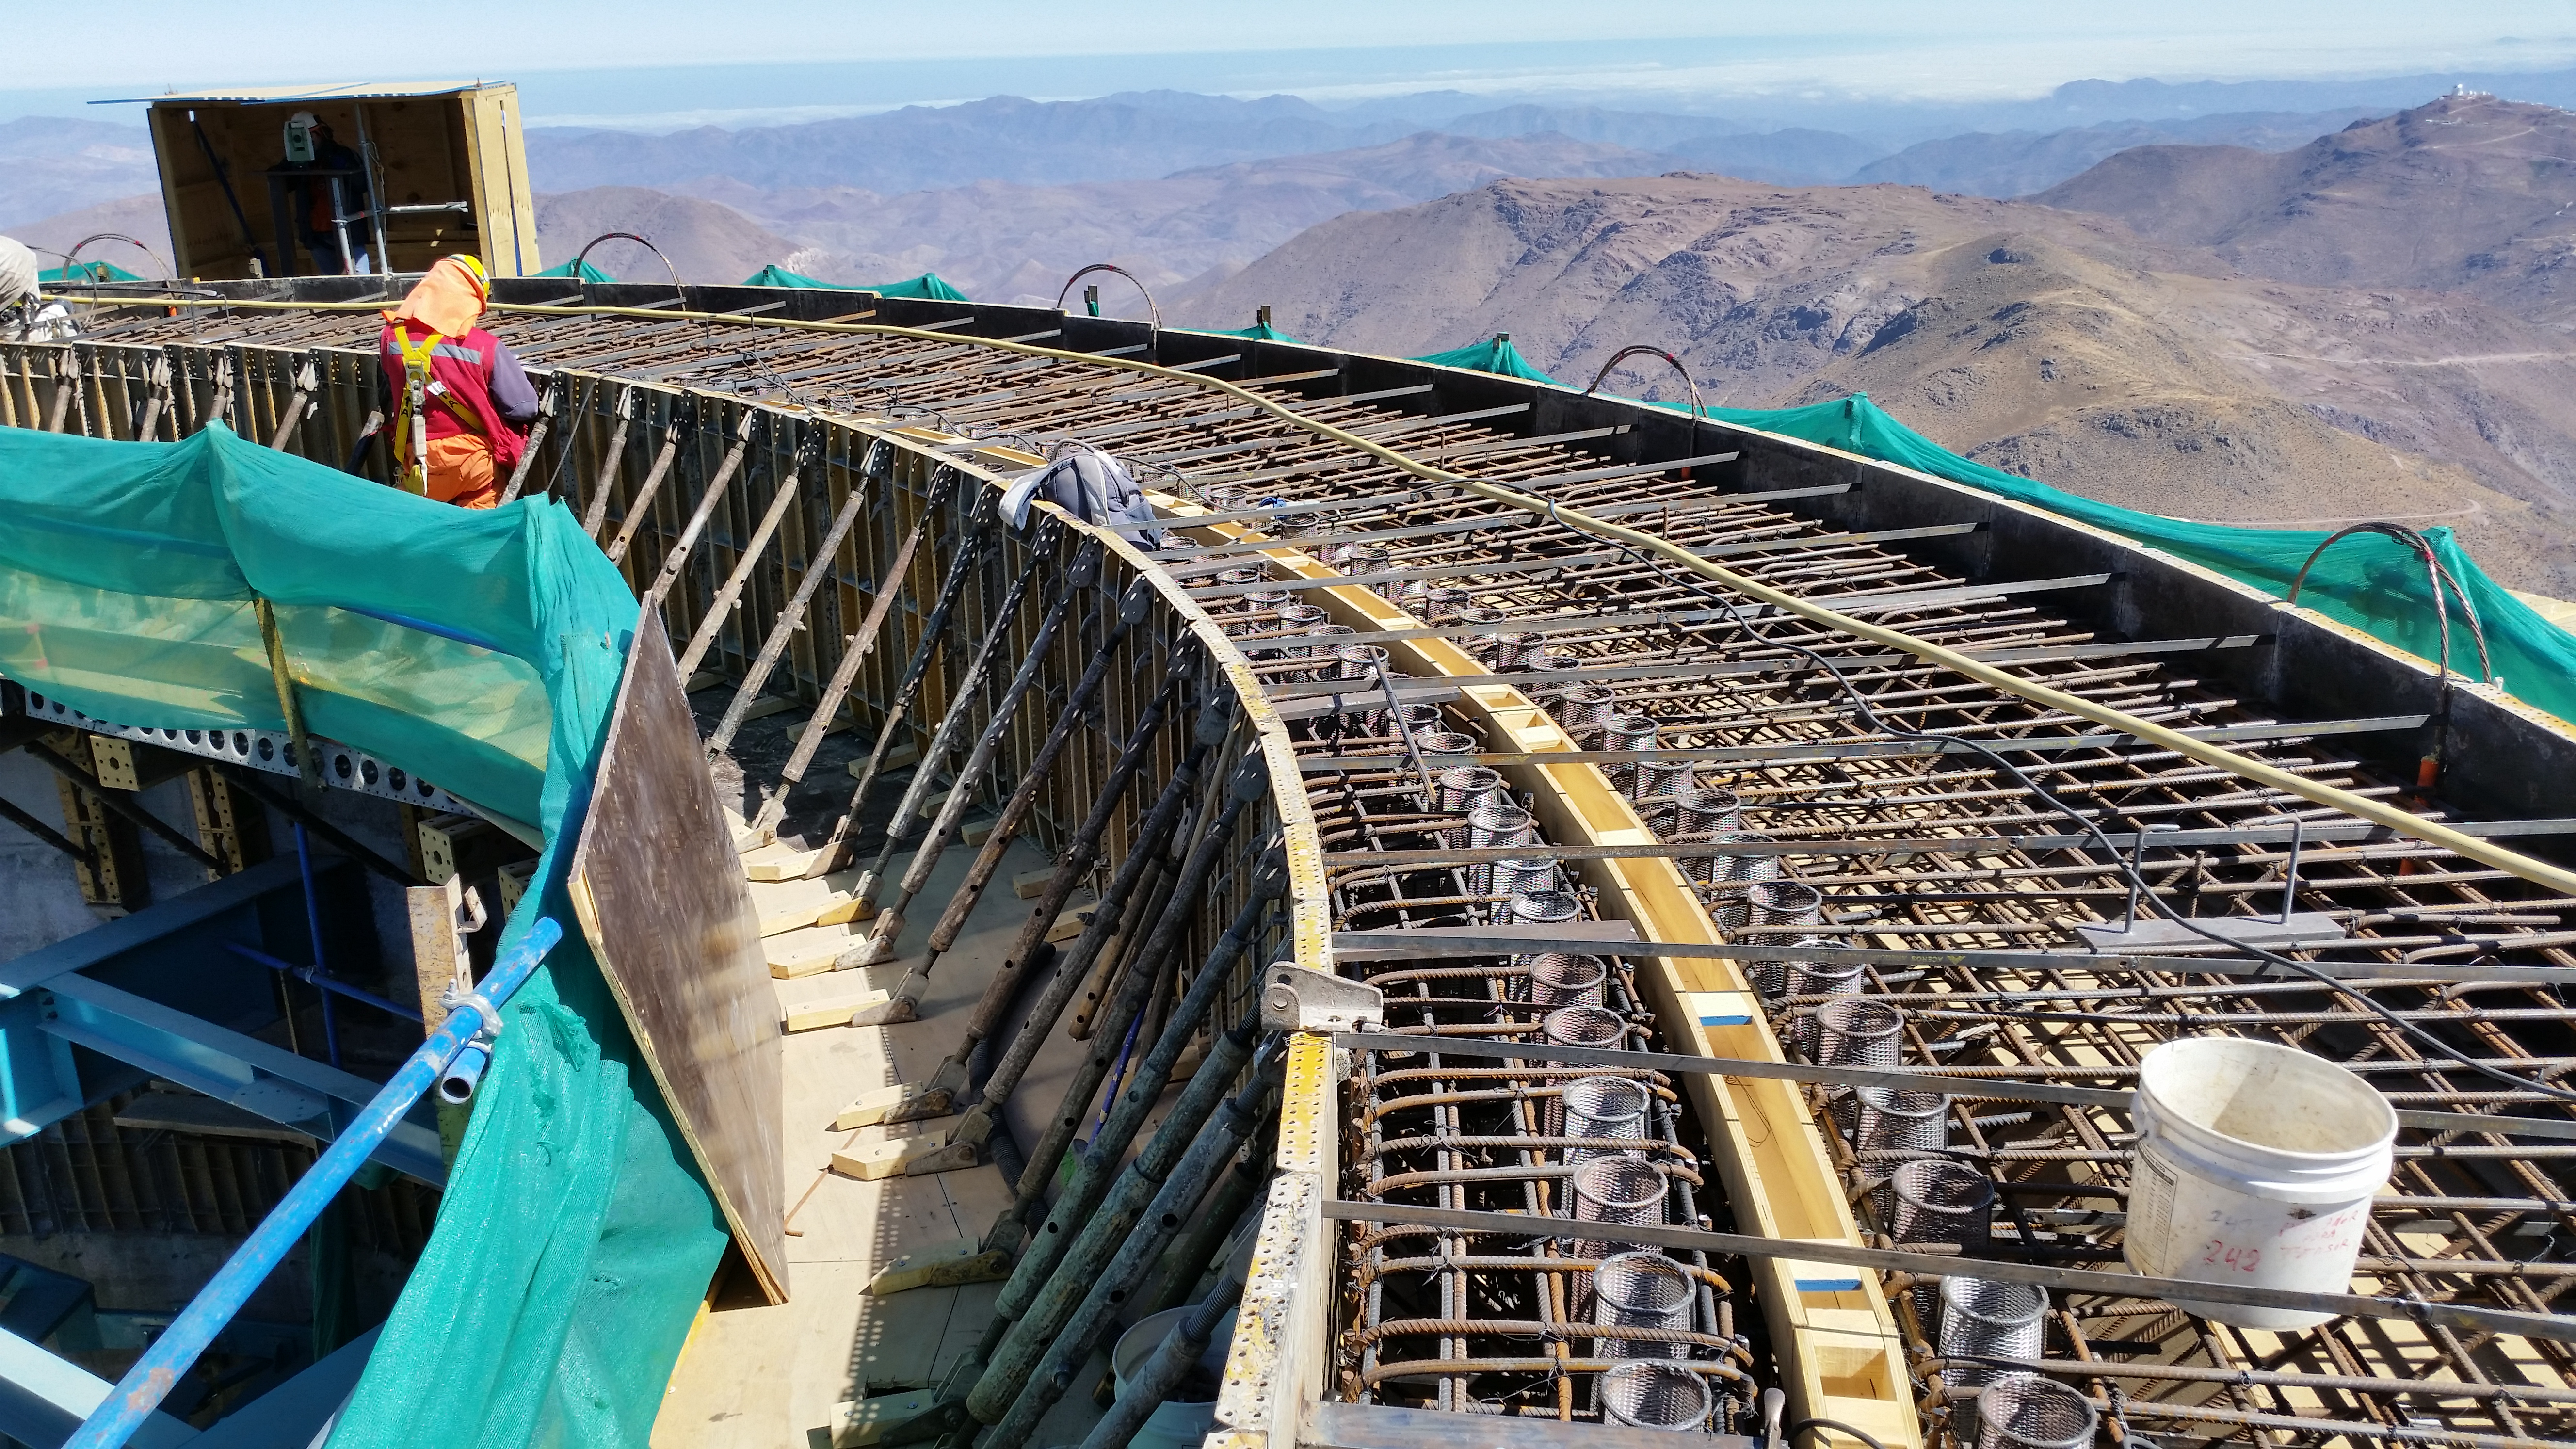

Working on top of the pier

Working on top of the pier. All of the components (400 mesh cones, alignment plates, oil drains, etc.) are in place. The final adjustment is still to come.

Credit: Rubin Observatory/NSF/AURA